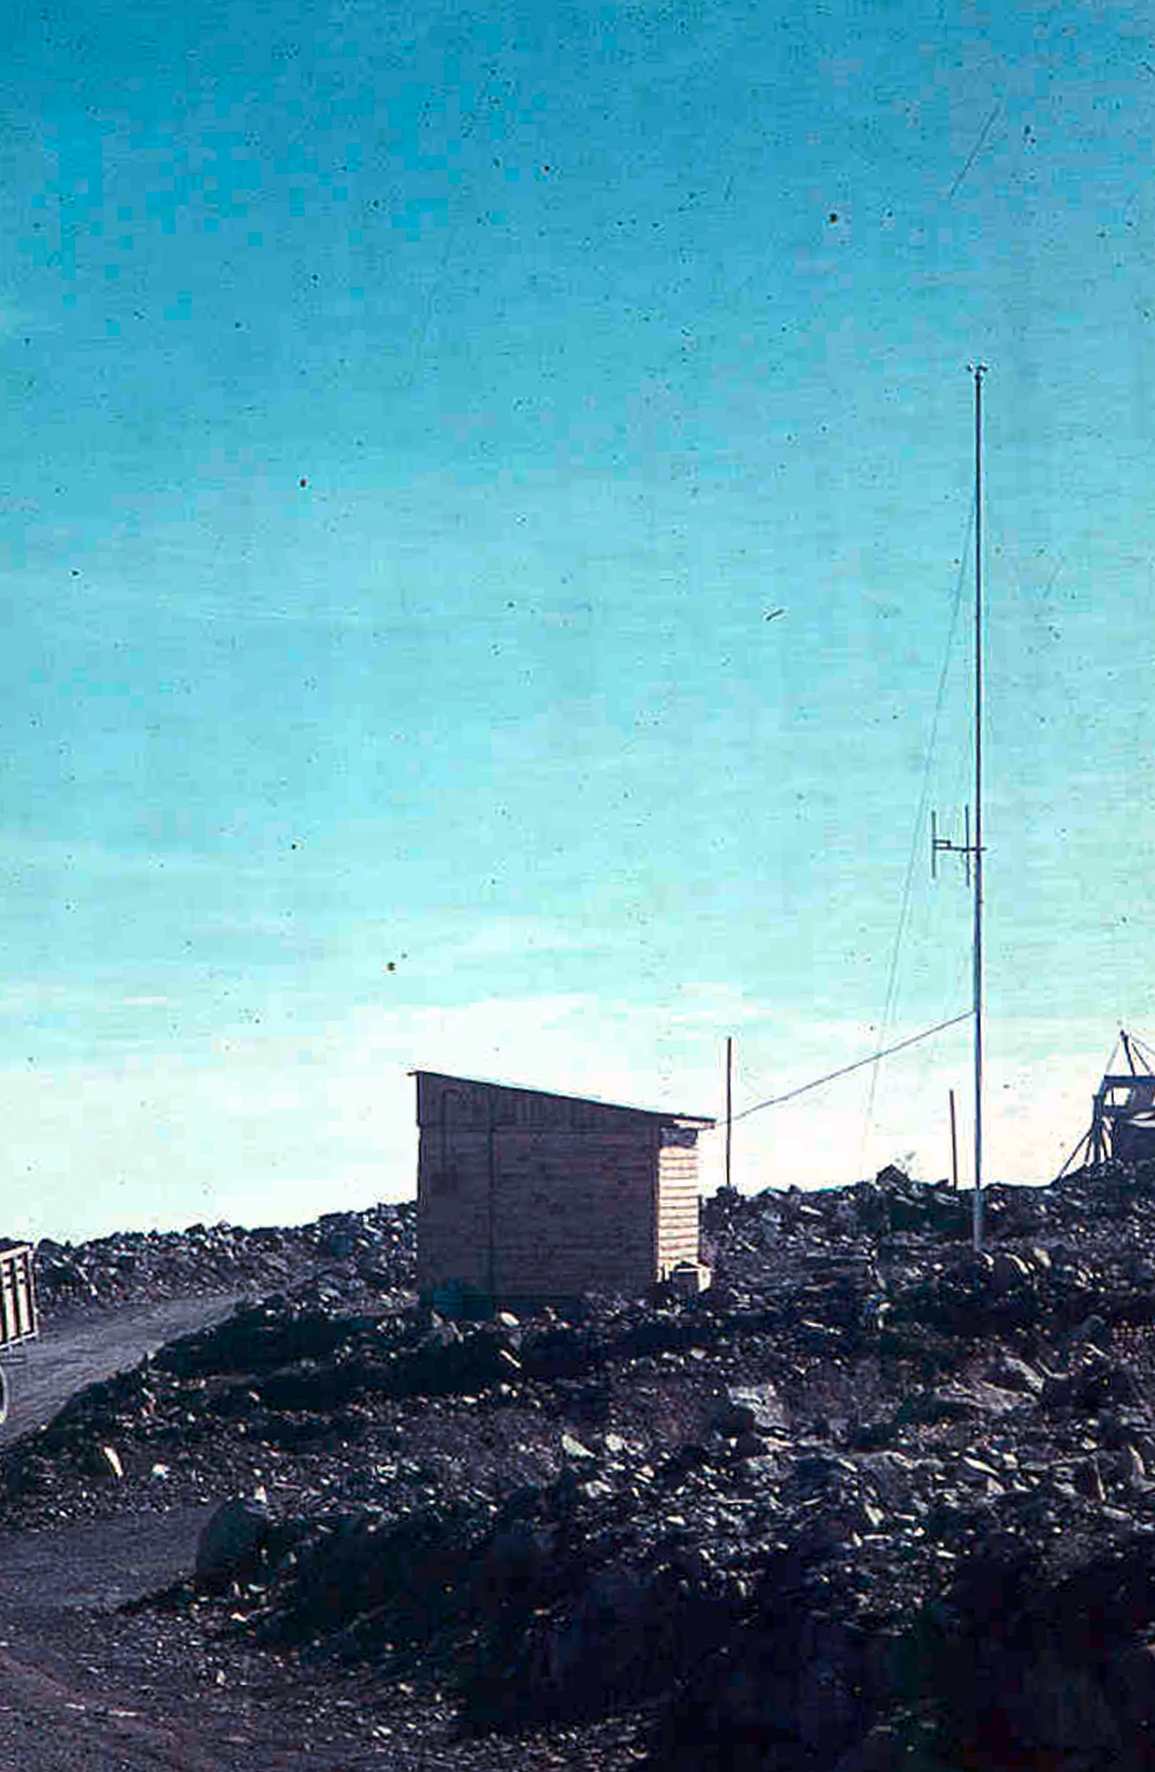

Radio Hut01

La Silla Communications 03- The radio hut at La Silla during the construction of the ESO observatory in the 1960’s.

Credit: ESO/J.Doornenbal